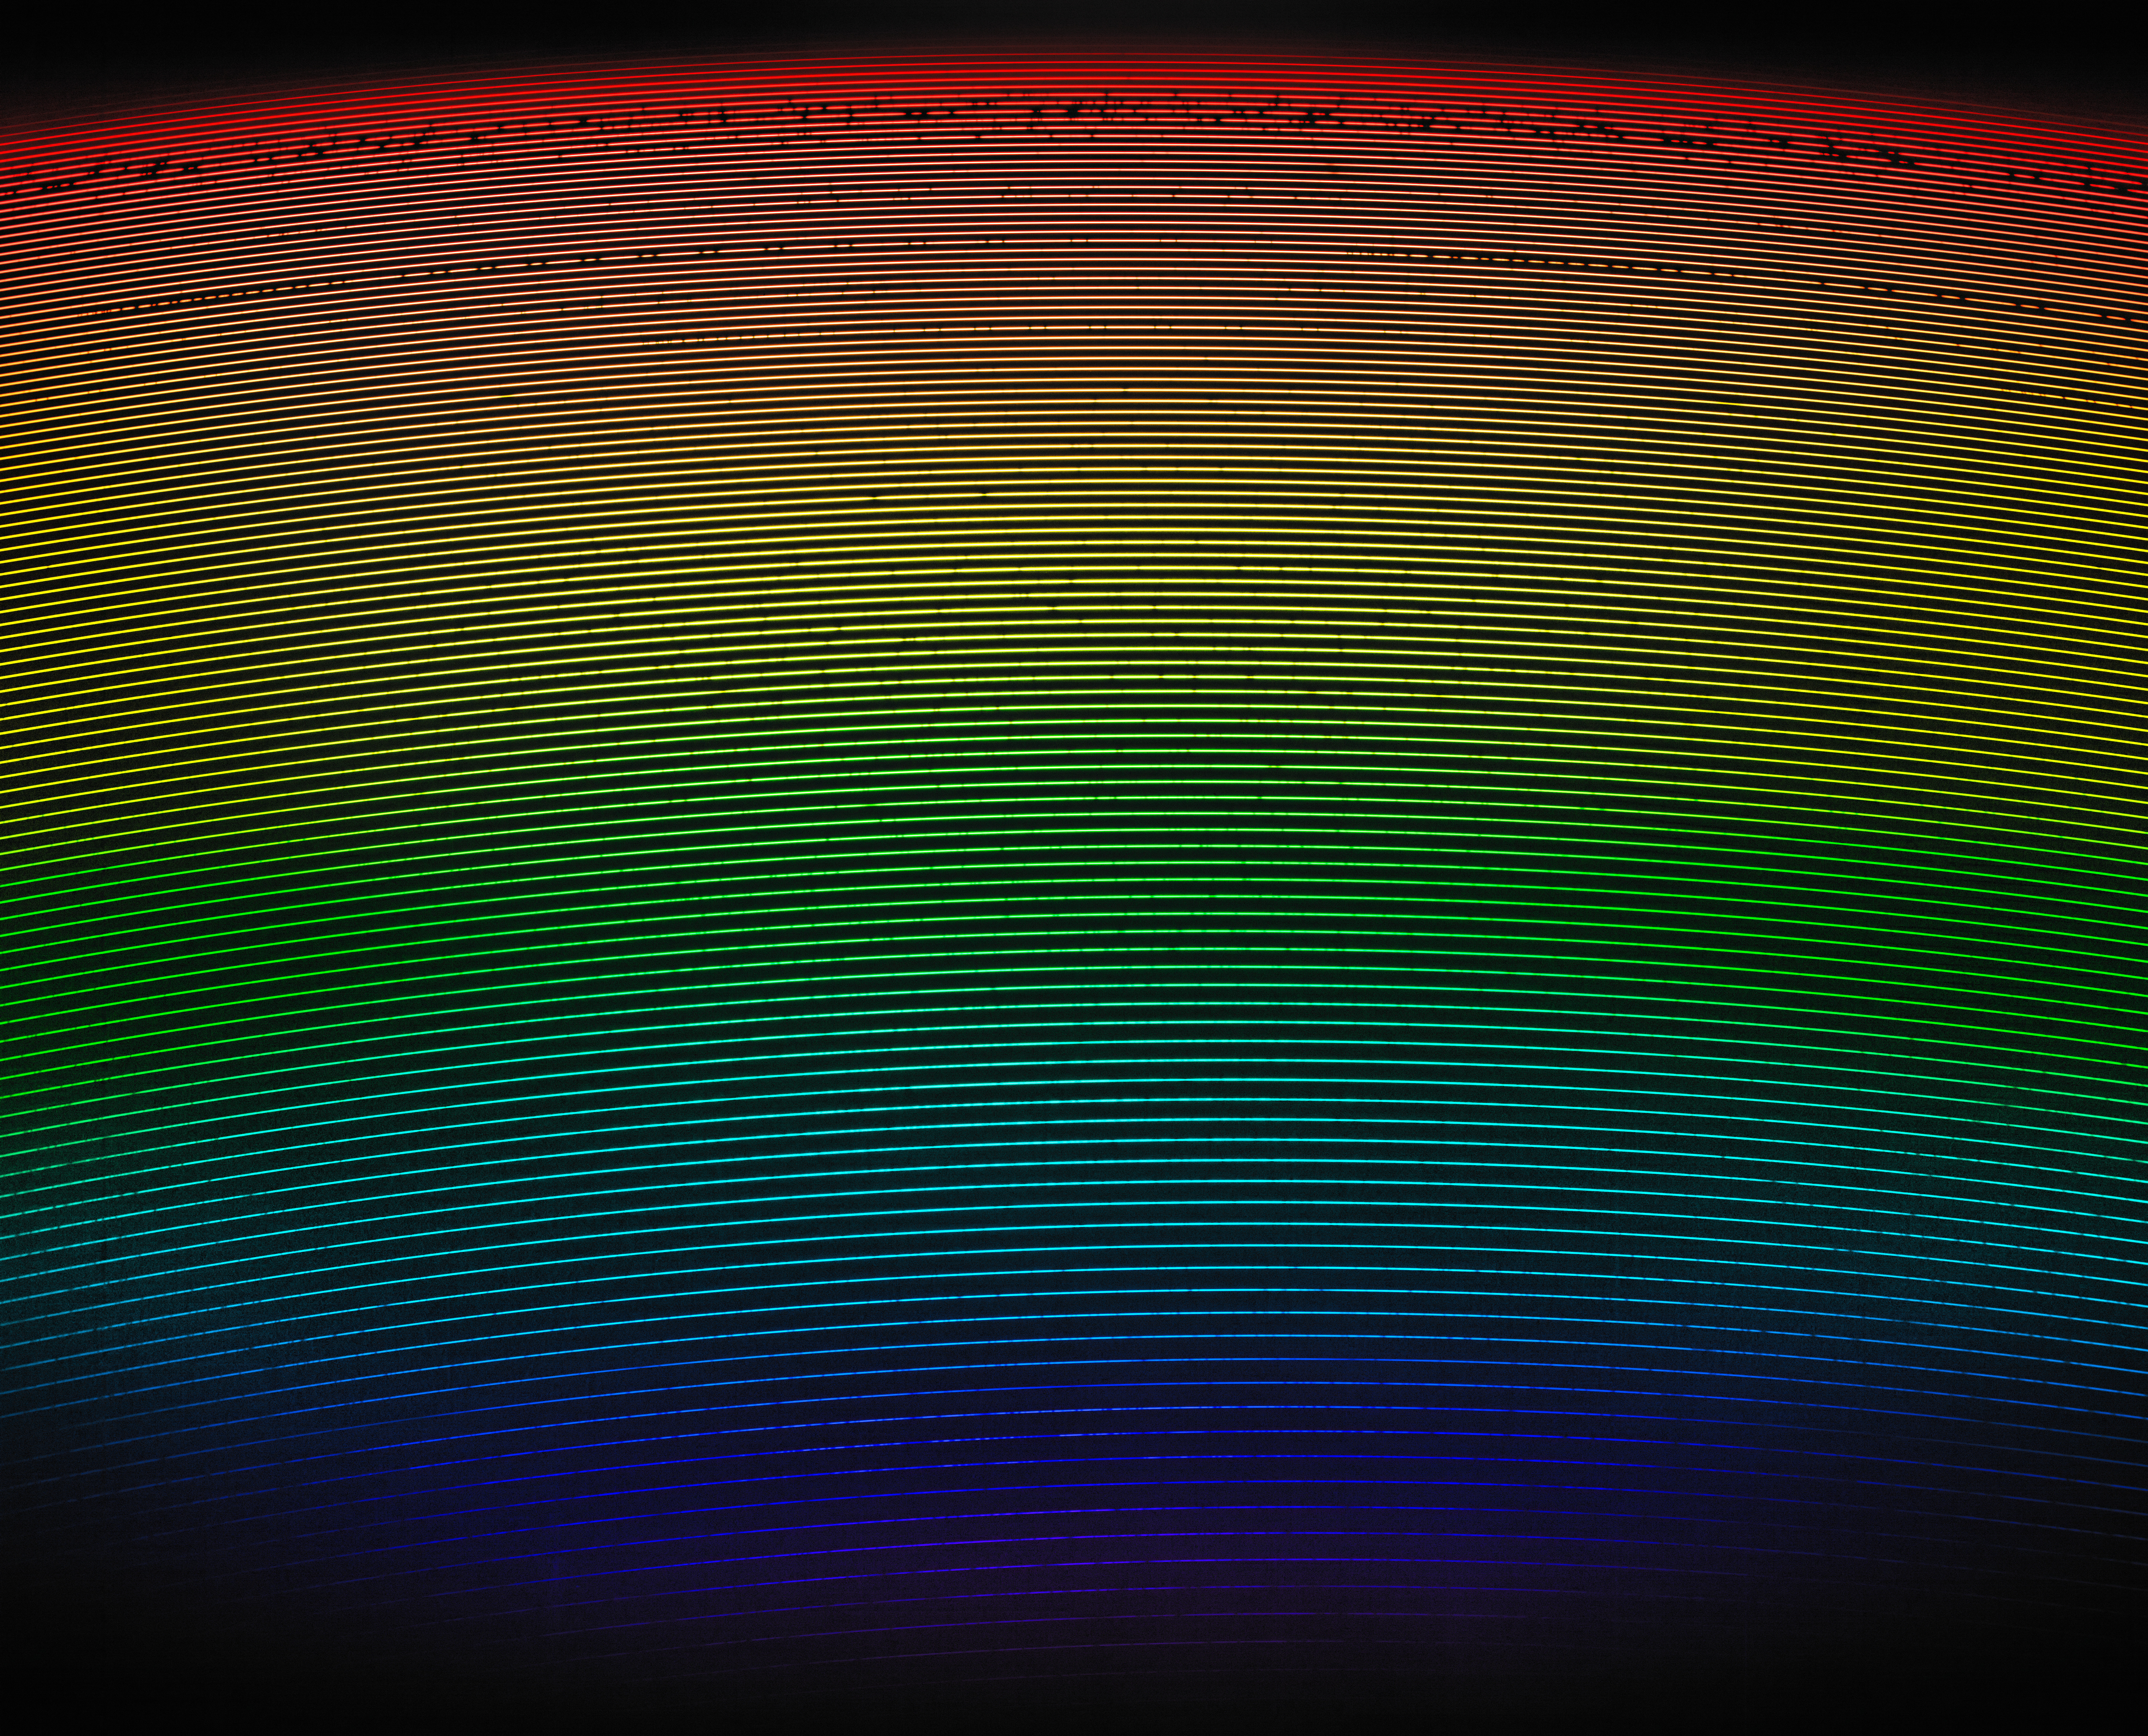

First Light Spectrum from NEID (unannotated)

First light spectrum of 51 Pegasi as captured by NEID on the WIYN telescope. This image shows the light from the star, highly dispersed by NEID, from short wavelengths (bluer colors) to long wavelengths (redder colors). The colors shown, which approximate the true color of the starlight at each part of image, are included for illustrative purposes only.

Credit: Guðmundur Kári Stefánsson/Princeton University/Penn State//NOIRLab/NSF/KPNO/AURA